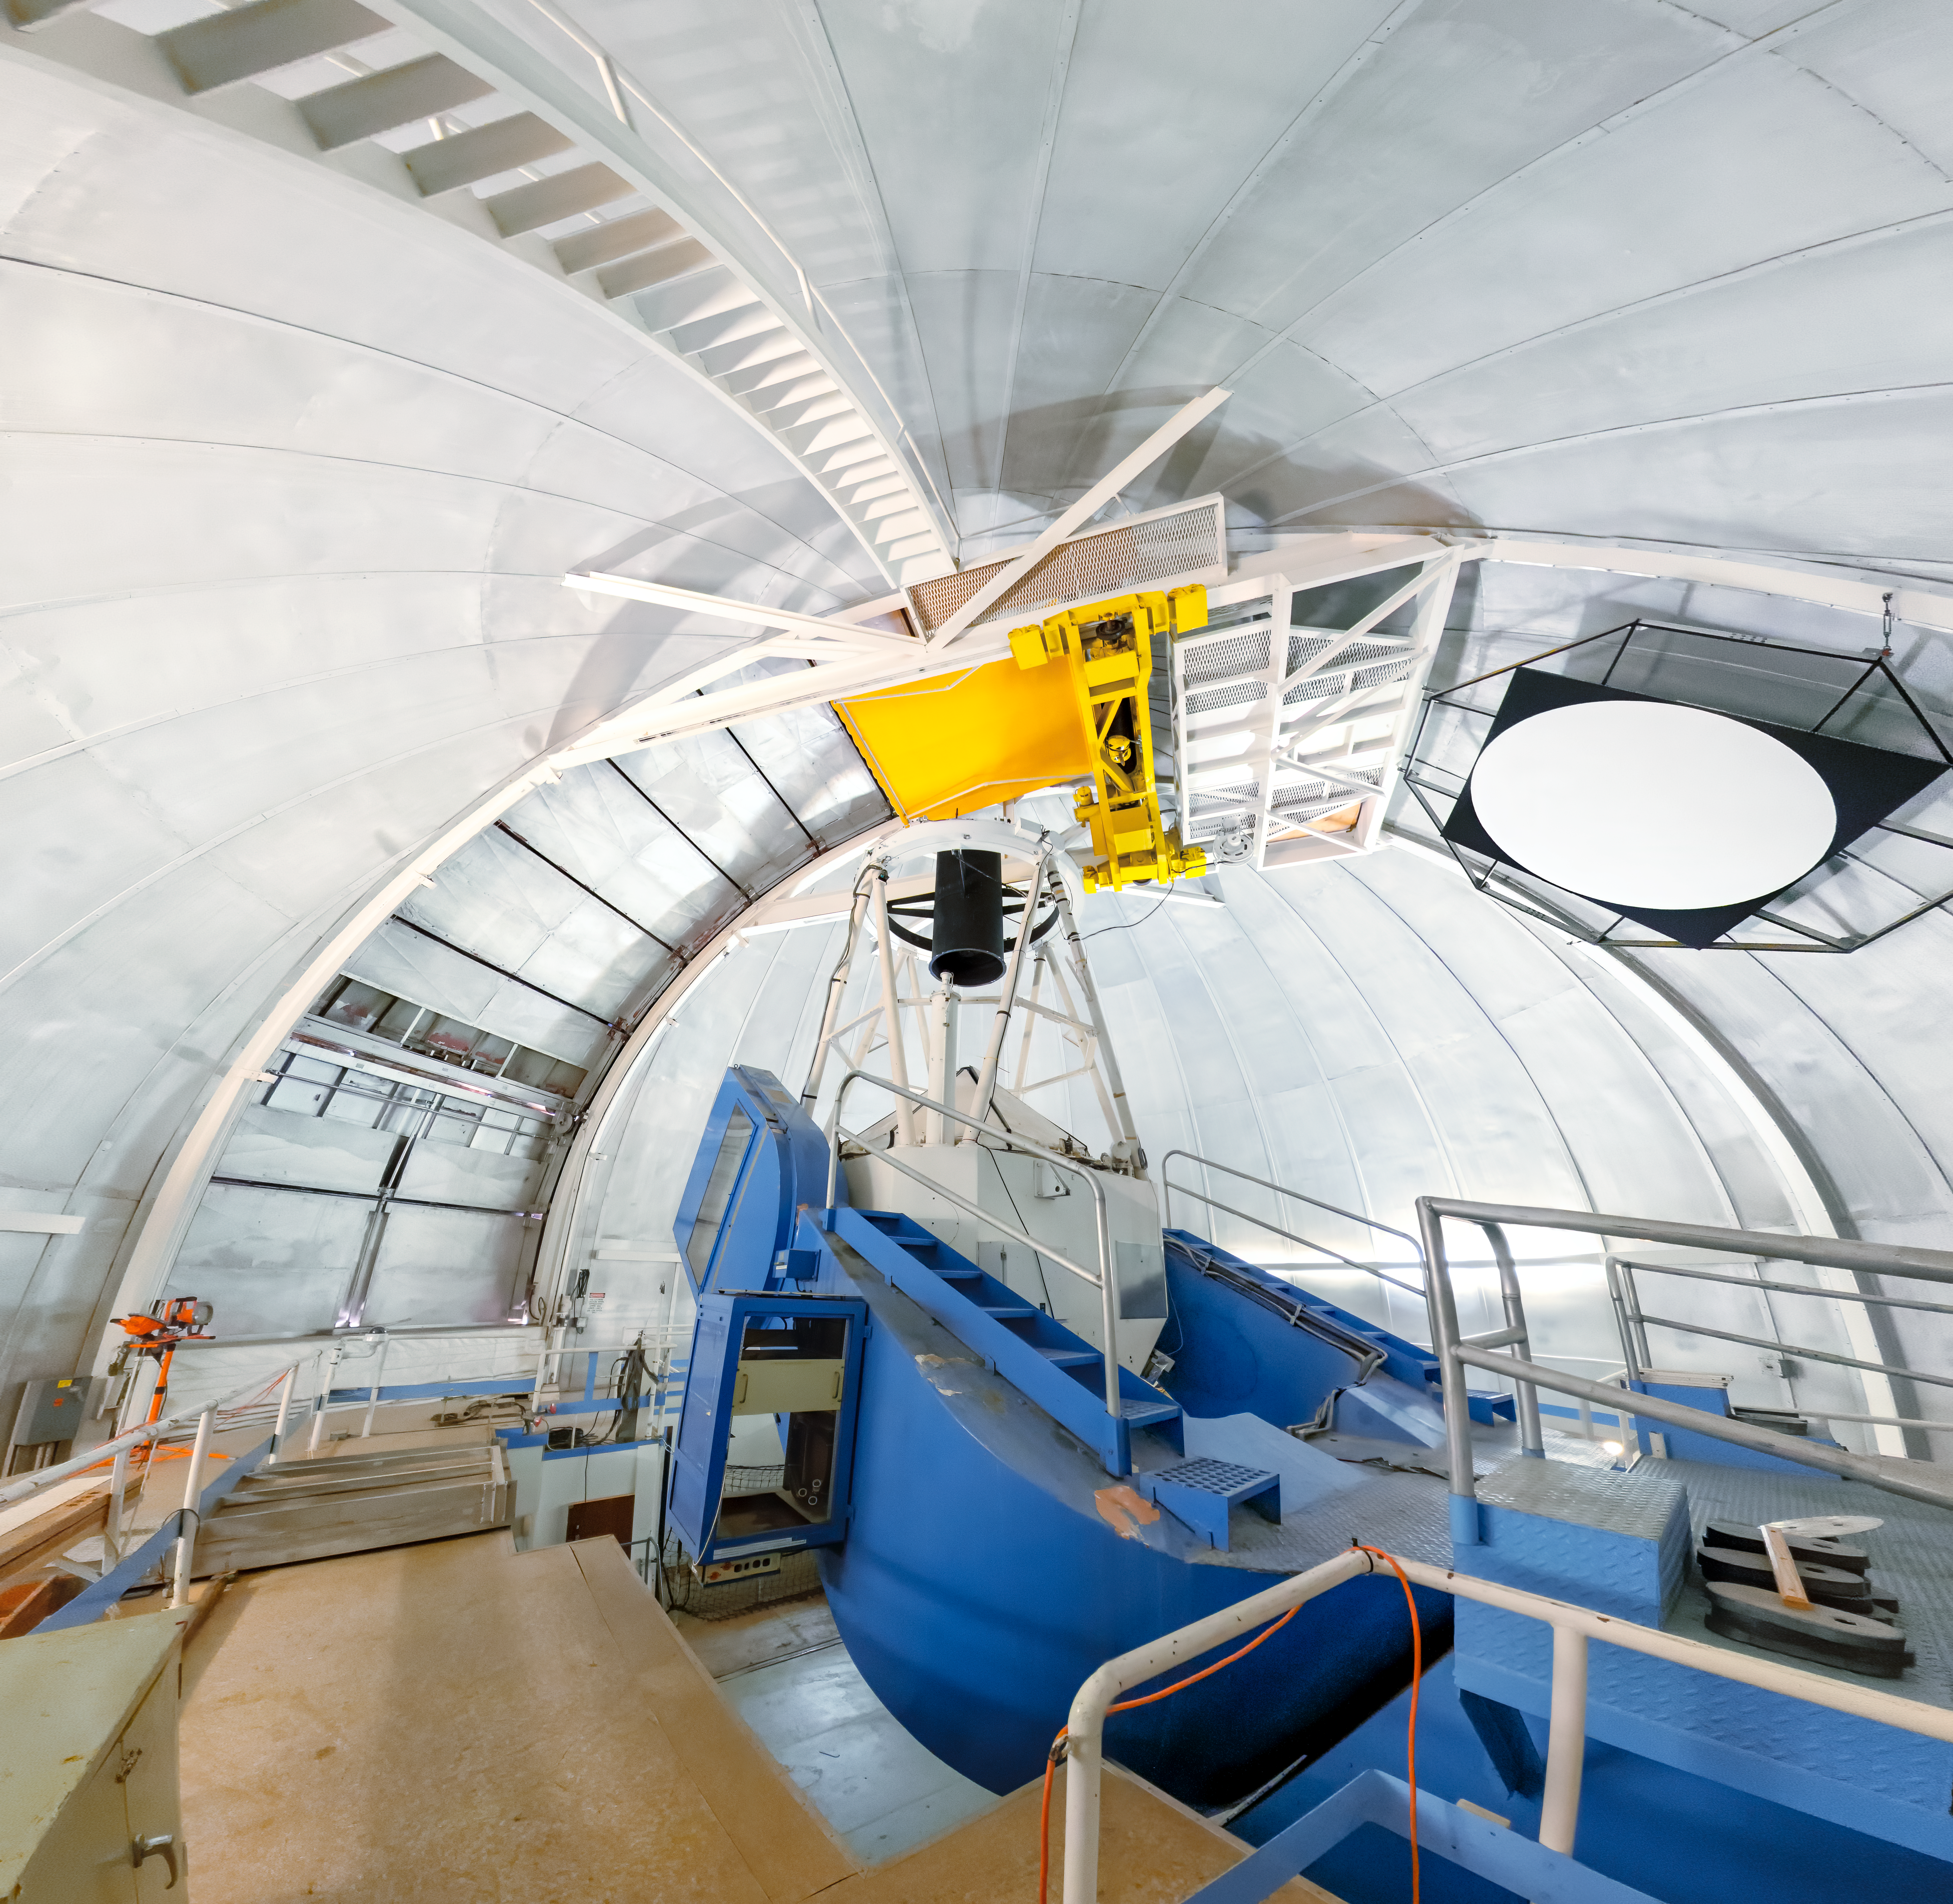

KPNO 2.1-meter Telescope Interior Panorama

A panoramic shot inside the KPNO 2.1-meter Telescope on Kitt Peak National Observatory in Arizona.

Credit: KPNO/NOIRLab/NSF/AURA/T. Slovinský